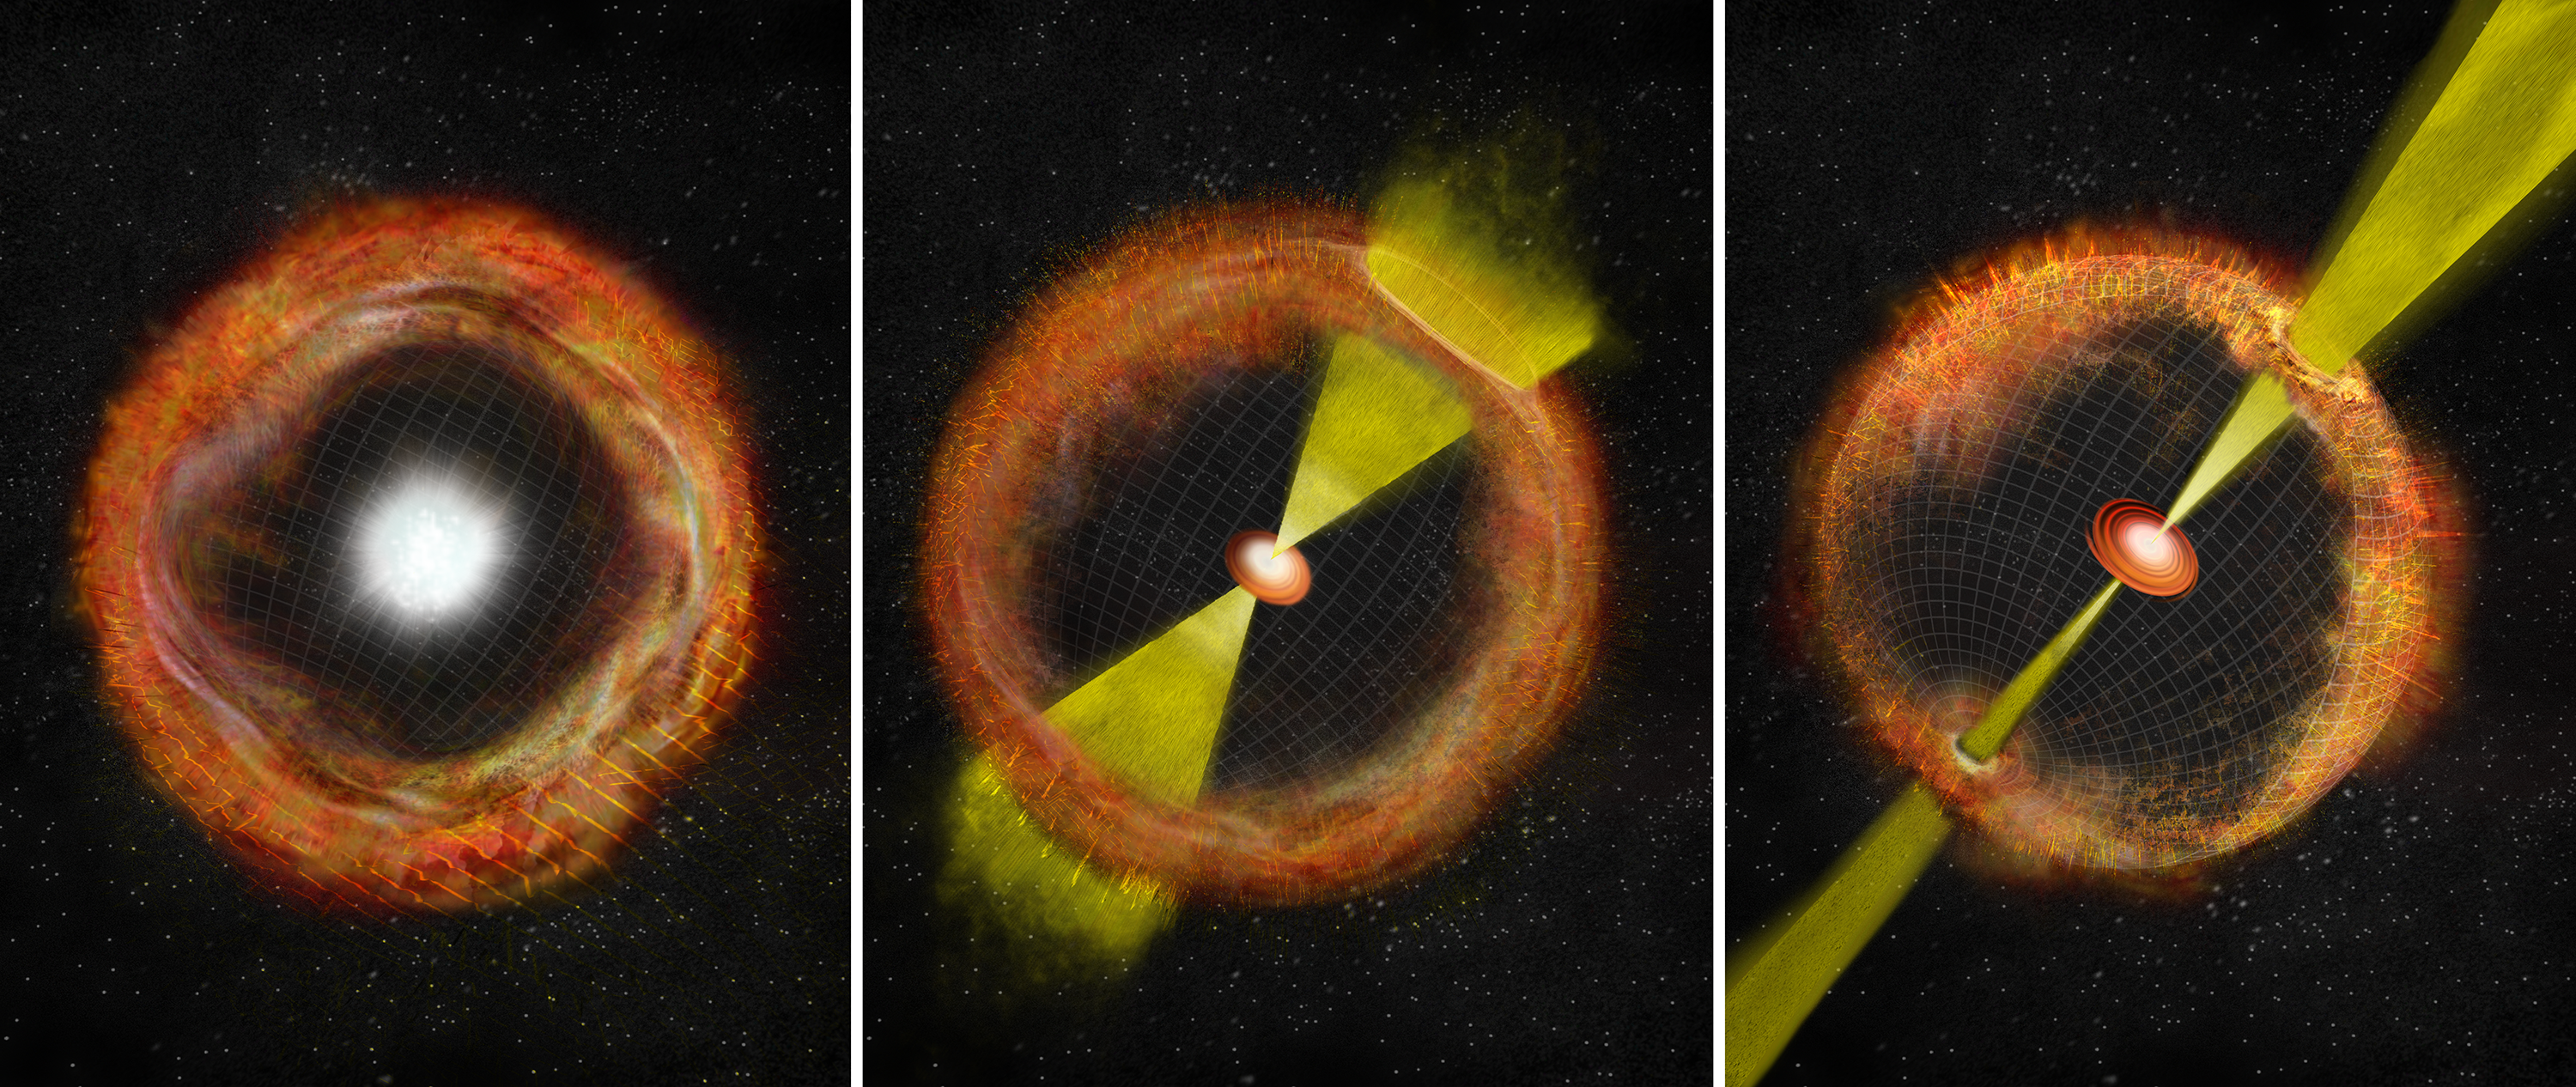

Strange Supernova is 'Missing Link' in Gamma-Ray Burst Connection

In an ordinary core-collapse supernova with no "central engine," ejected material expands outward nearly spherically, left. At right, a strong central engine propels jets of material at nearly the speed of light and generates a gamma-ray burst (GRB). The center panel shows an intermediate supernova like SN 2012ap, with a weak central engine, weak jets, and no GRB.

Credit: B. Saxton, NRAO/AUI/NSF